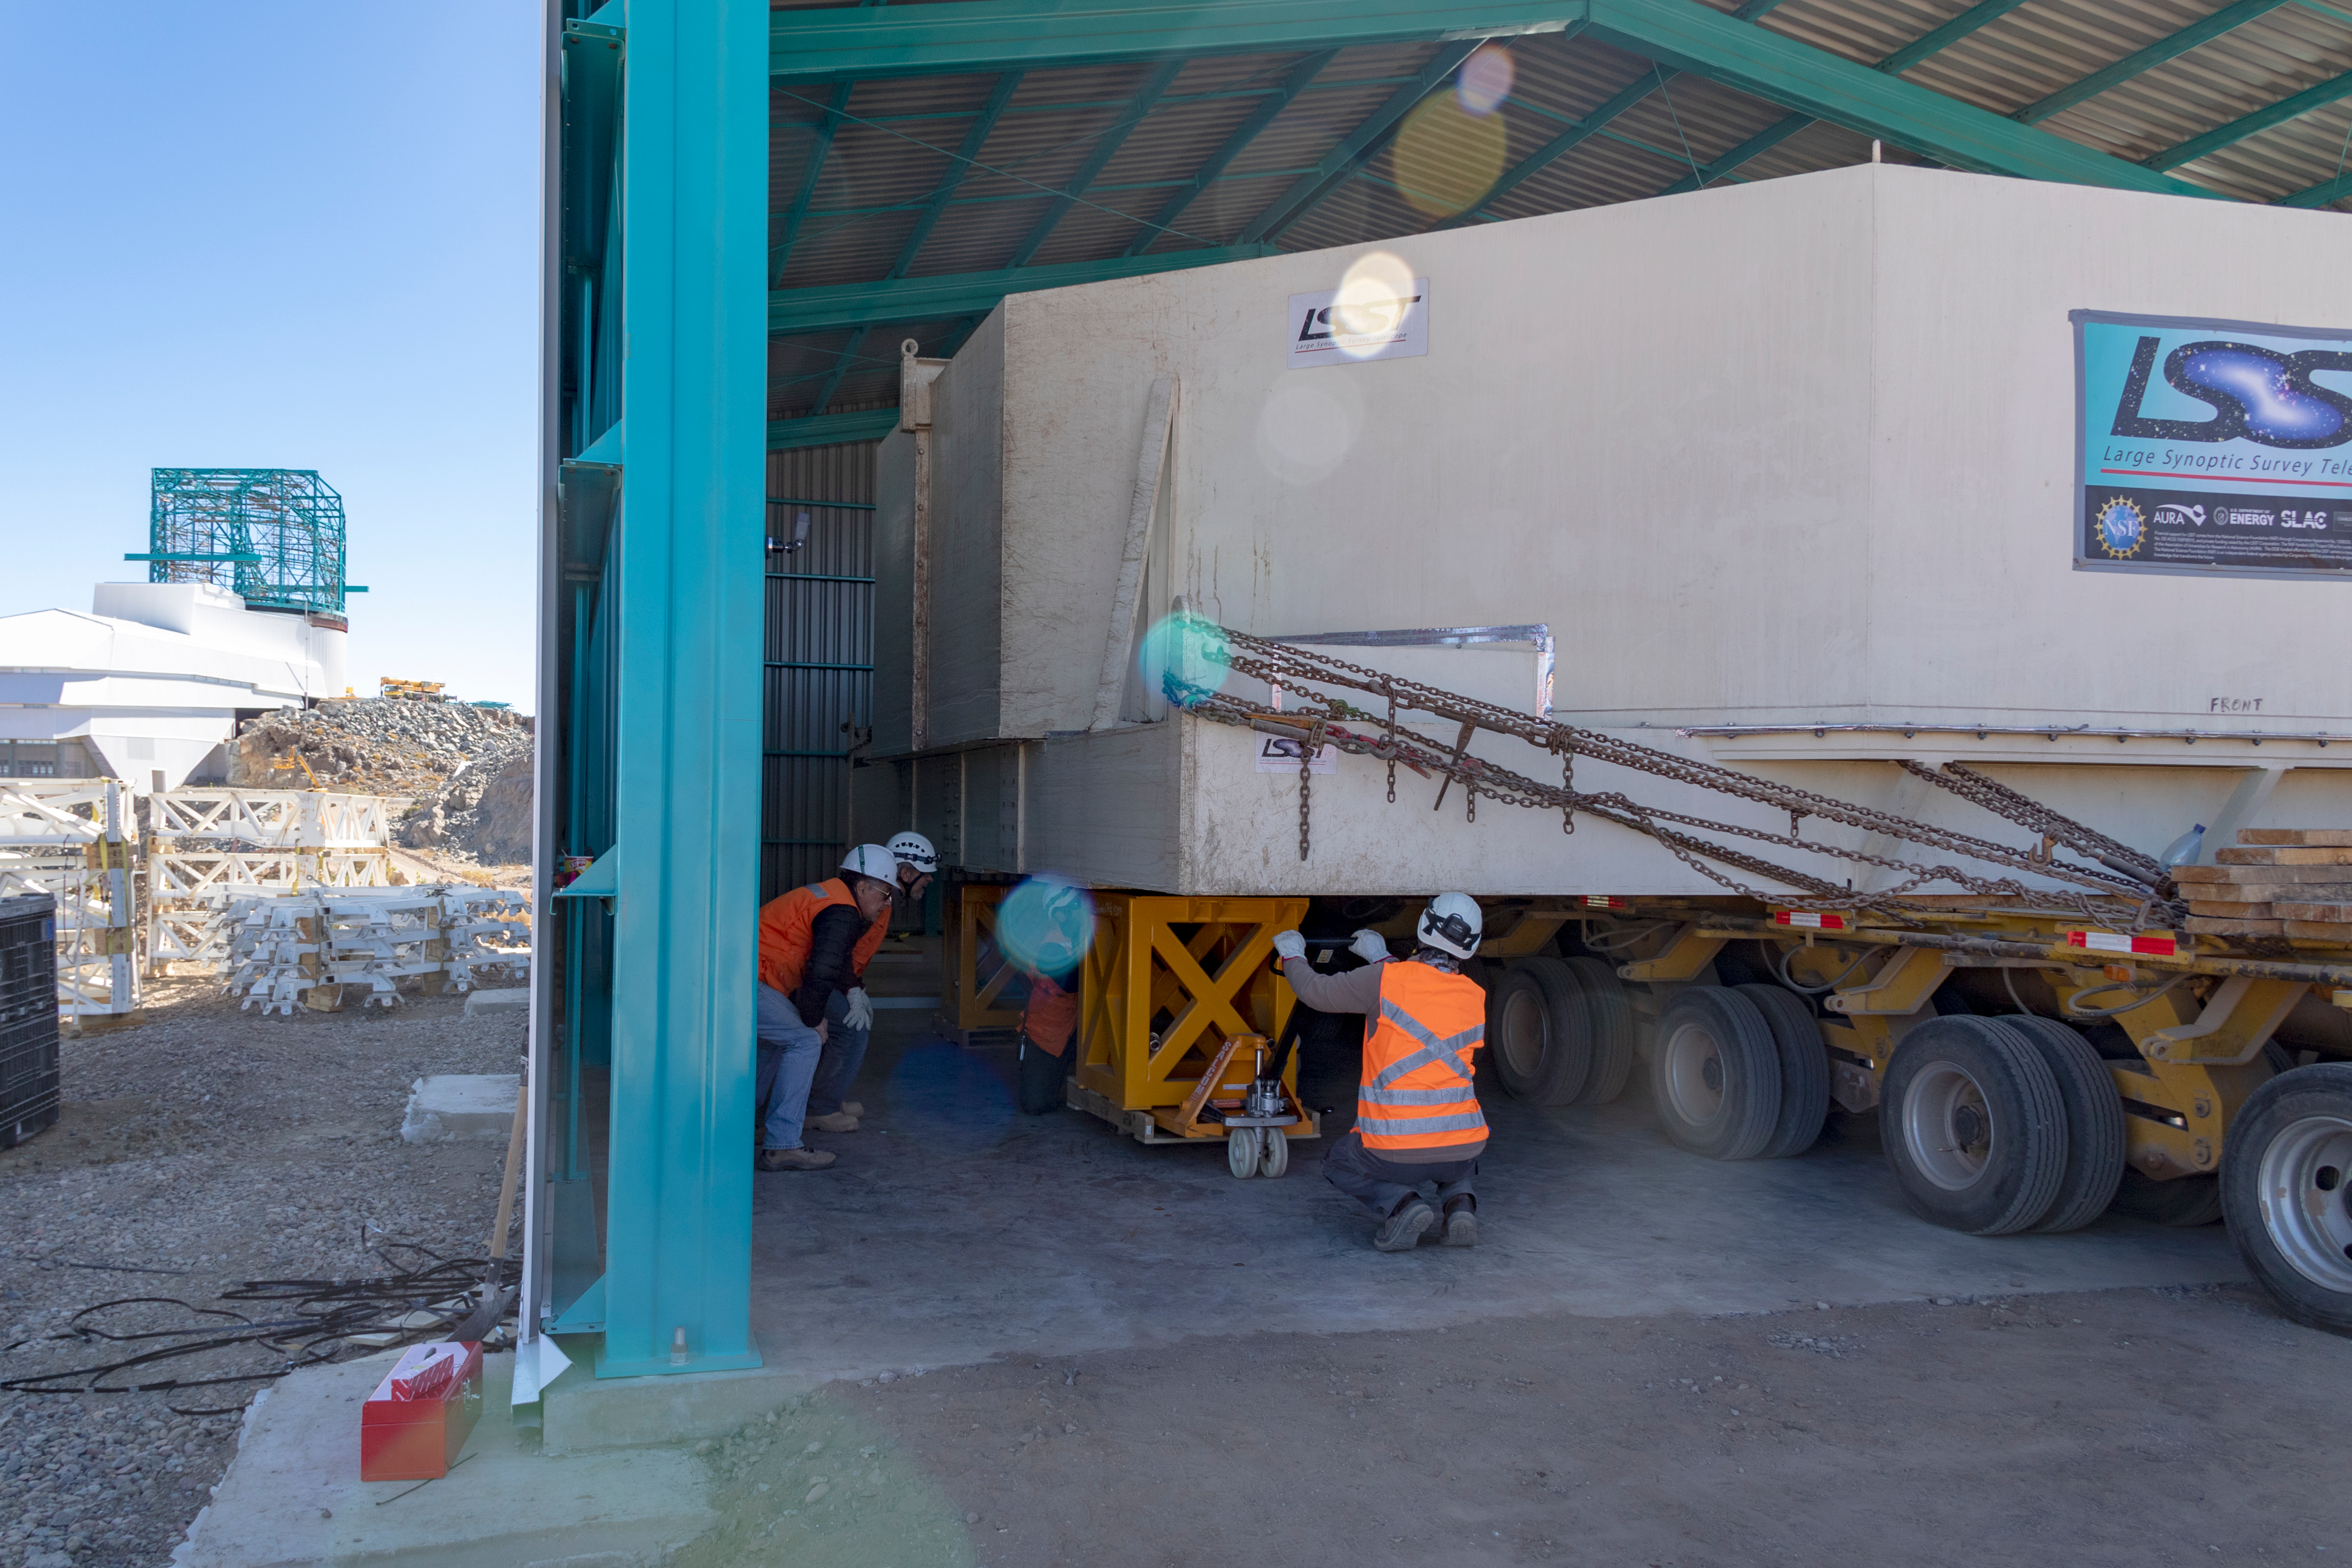

M1M3 Transported to the Summit

The LSST Primary/Tertiary Mirror (M1M3) arrived in the port of Coquimbo on May 7, and was transported to the LSST summit facility building over the next several days. It arrived on the summit on May 11, 2019.

Credit: Rubin Observatory/NSF/AURA